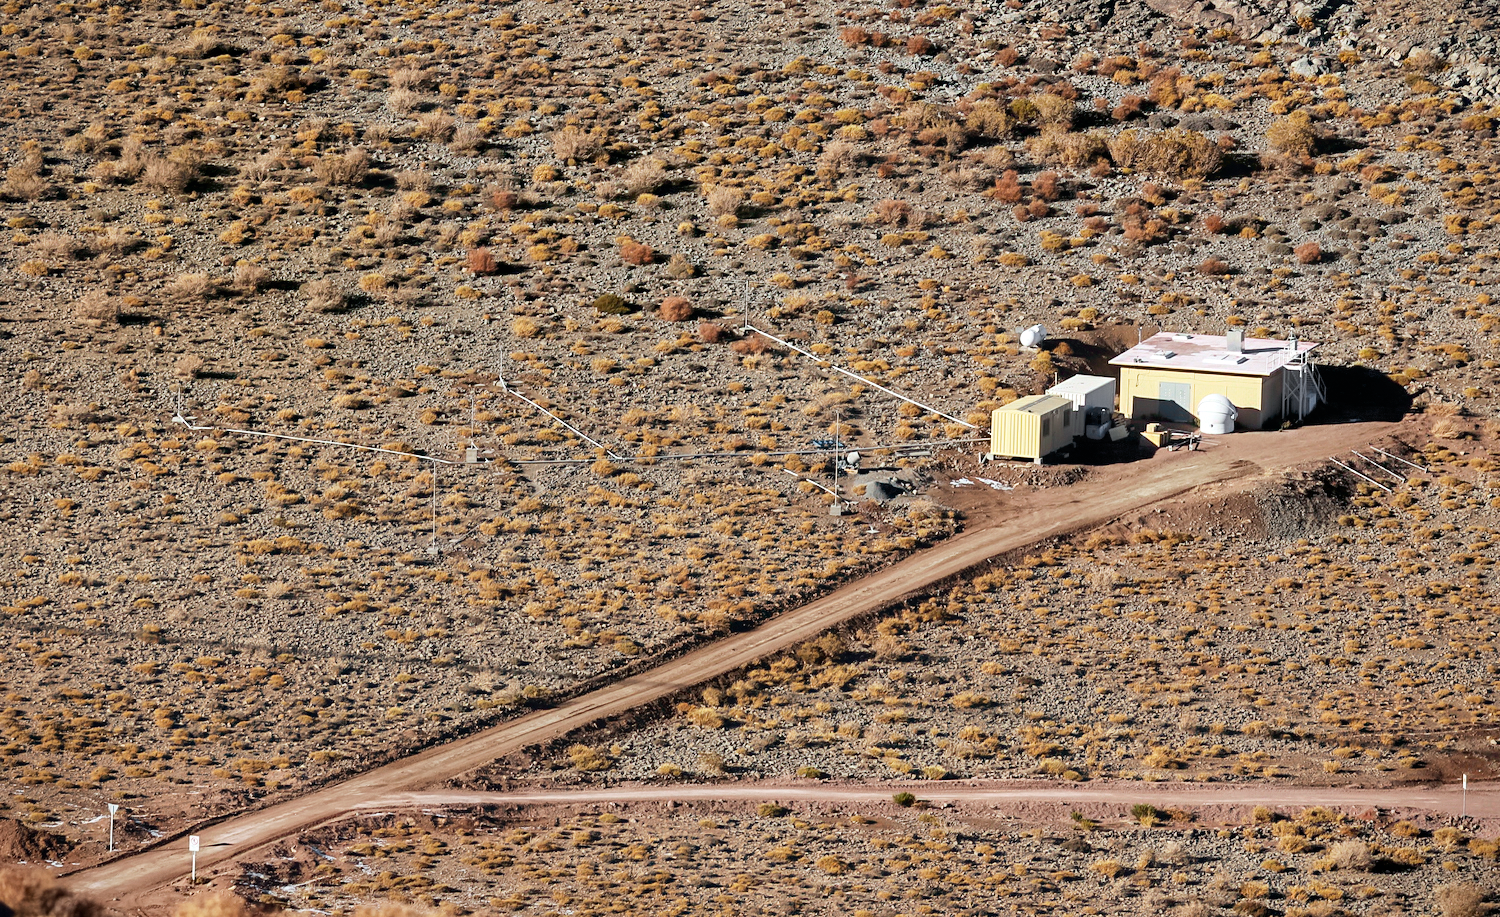

Andes Lidar Observatory

One of Andes Lidar Observatory’s major roles is to characterize gravity waves.

Credit: Andes Lidar Observatory